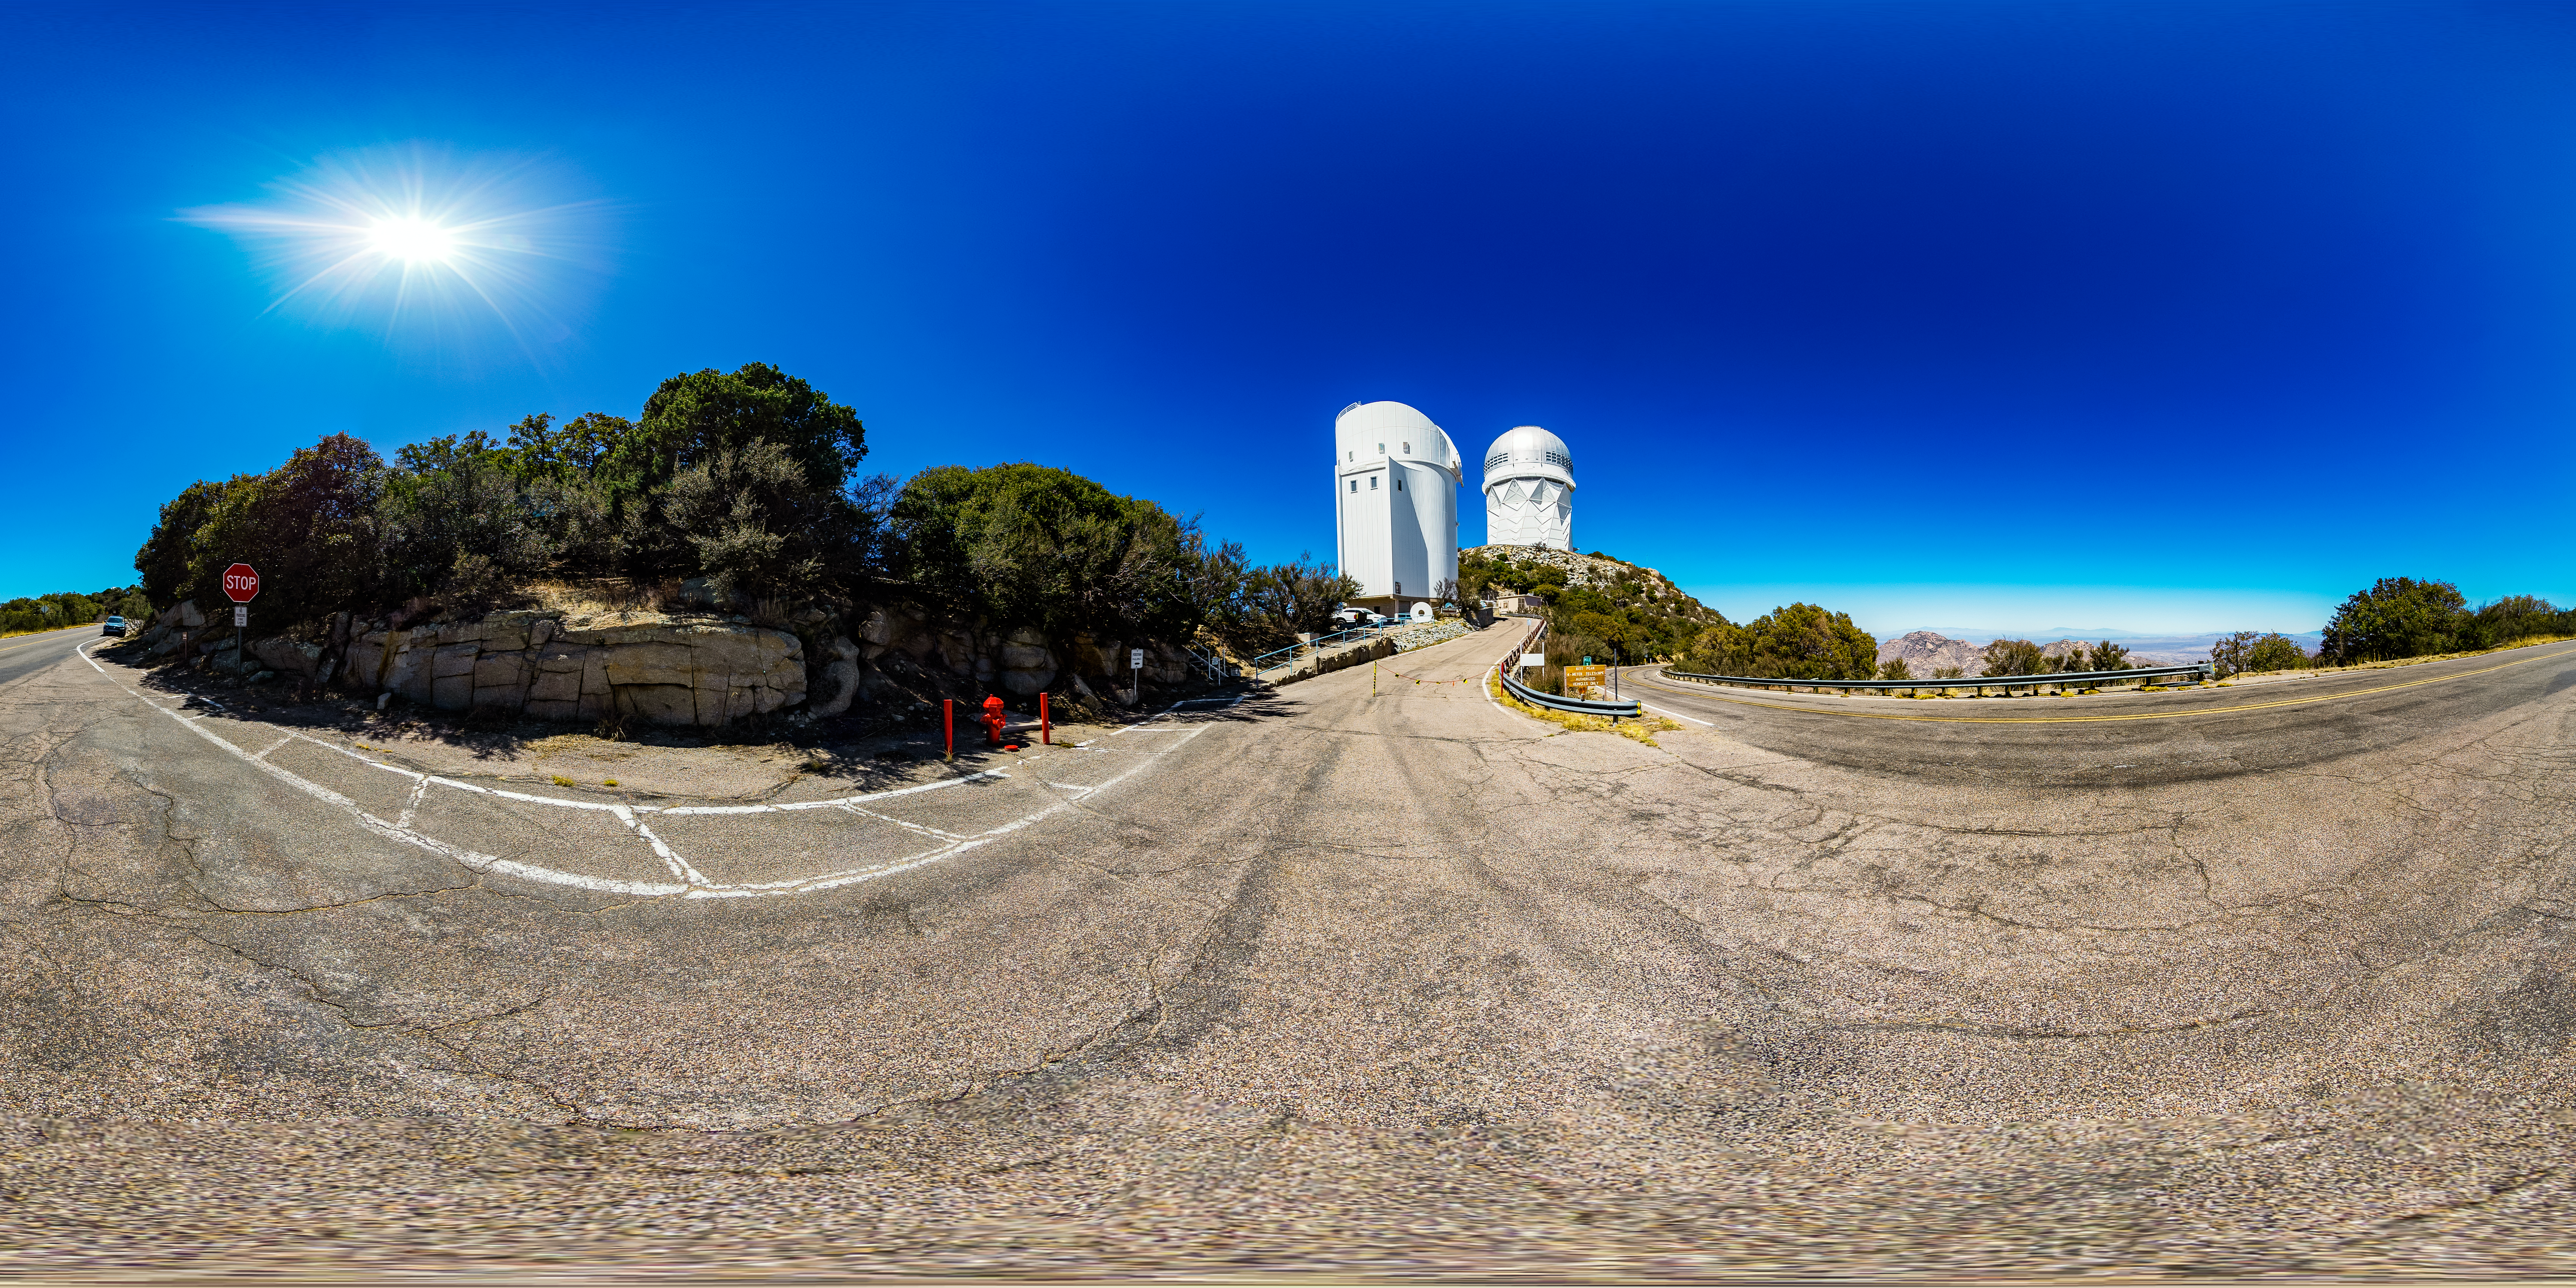

Nicholas U. Mayall 4-meter Telescope and UArizona Bok 2.3-meter Telescope 360 Panorama

A 360 panorama view of the Nicholas U. Mayall 4-meter Telescope and UA Bok 2.3-meter Telescope at Kitt Peak National Observatory (KPNO), a Program of NSF NOIRLab.

Credit: KPNO/NOIRLab/NSF/AURA/T. Matsopoulos